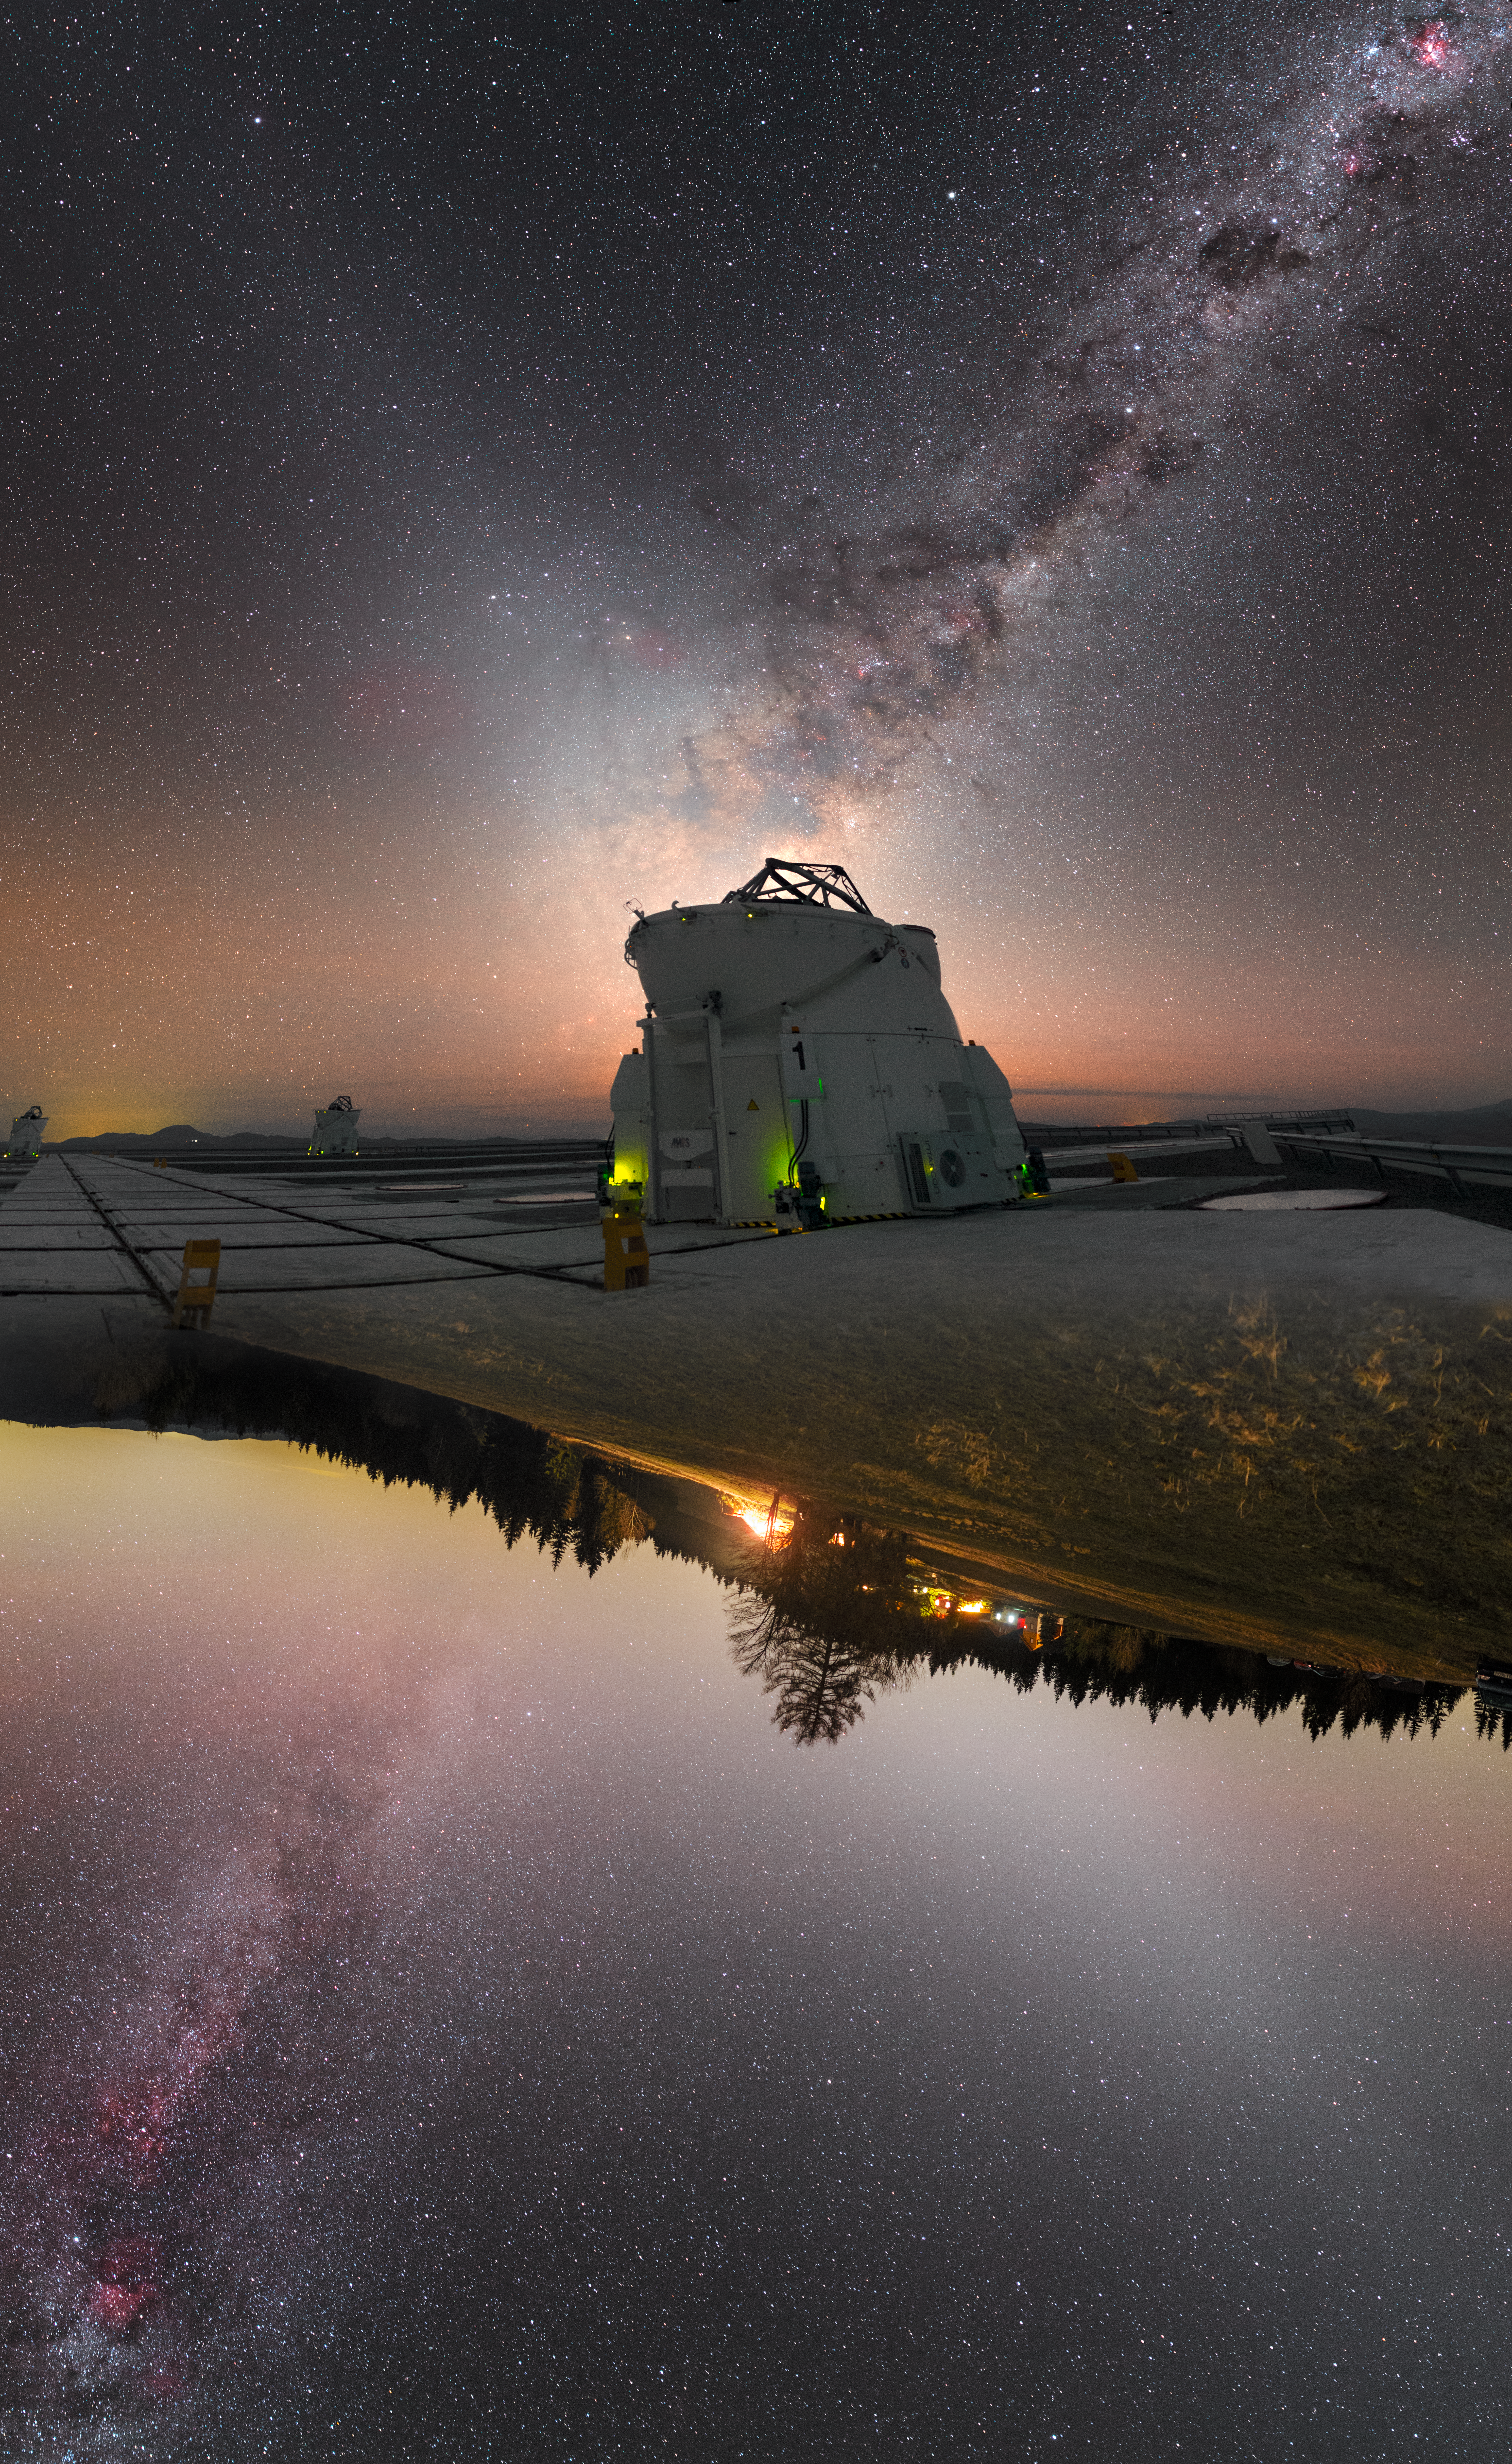

X marks the spot

This image is unreal — literally! Rather than being a single picture, it was created by combining two separate photographs together, and shows the January sky as seen from both hemispheres.

The skilled photographer was ESO Photo Ambassador Petr Horálek. Petr shot the upper part of the image from ESO’s Paranal Observatory in Chile and the lower part from the Slovakian village of Oravska Lesna, before combining the two to form this striking composite.

One arm of the distinctive X-shaped structure spreading from the top right to the bottom left of the frame is the lane of the Milky Way. The other diagonal comprises glowing columns of zodiacal light. In the centre of the image, is one of the four small 1.8-metre Auxiliary Telescopes that make up part of ESO's Very Large Telescope (VLT). A significant glow can be seen in the lower part of the image, caused by light pollution in Oravska, although there is no similar feature in the upper portion, due to the remote location of the Paranal site.

Credit: ESO / P. Horálek